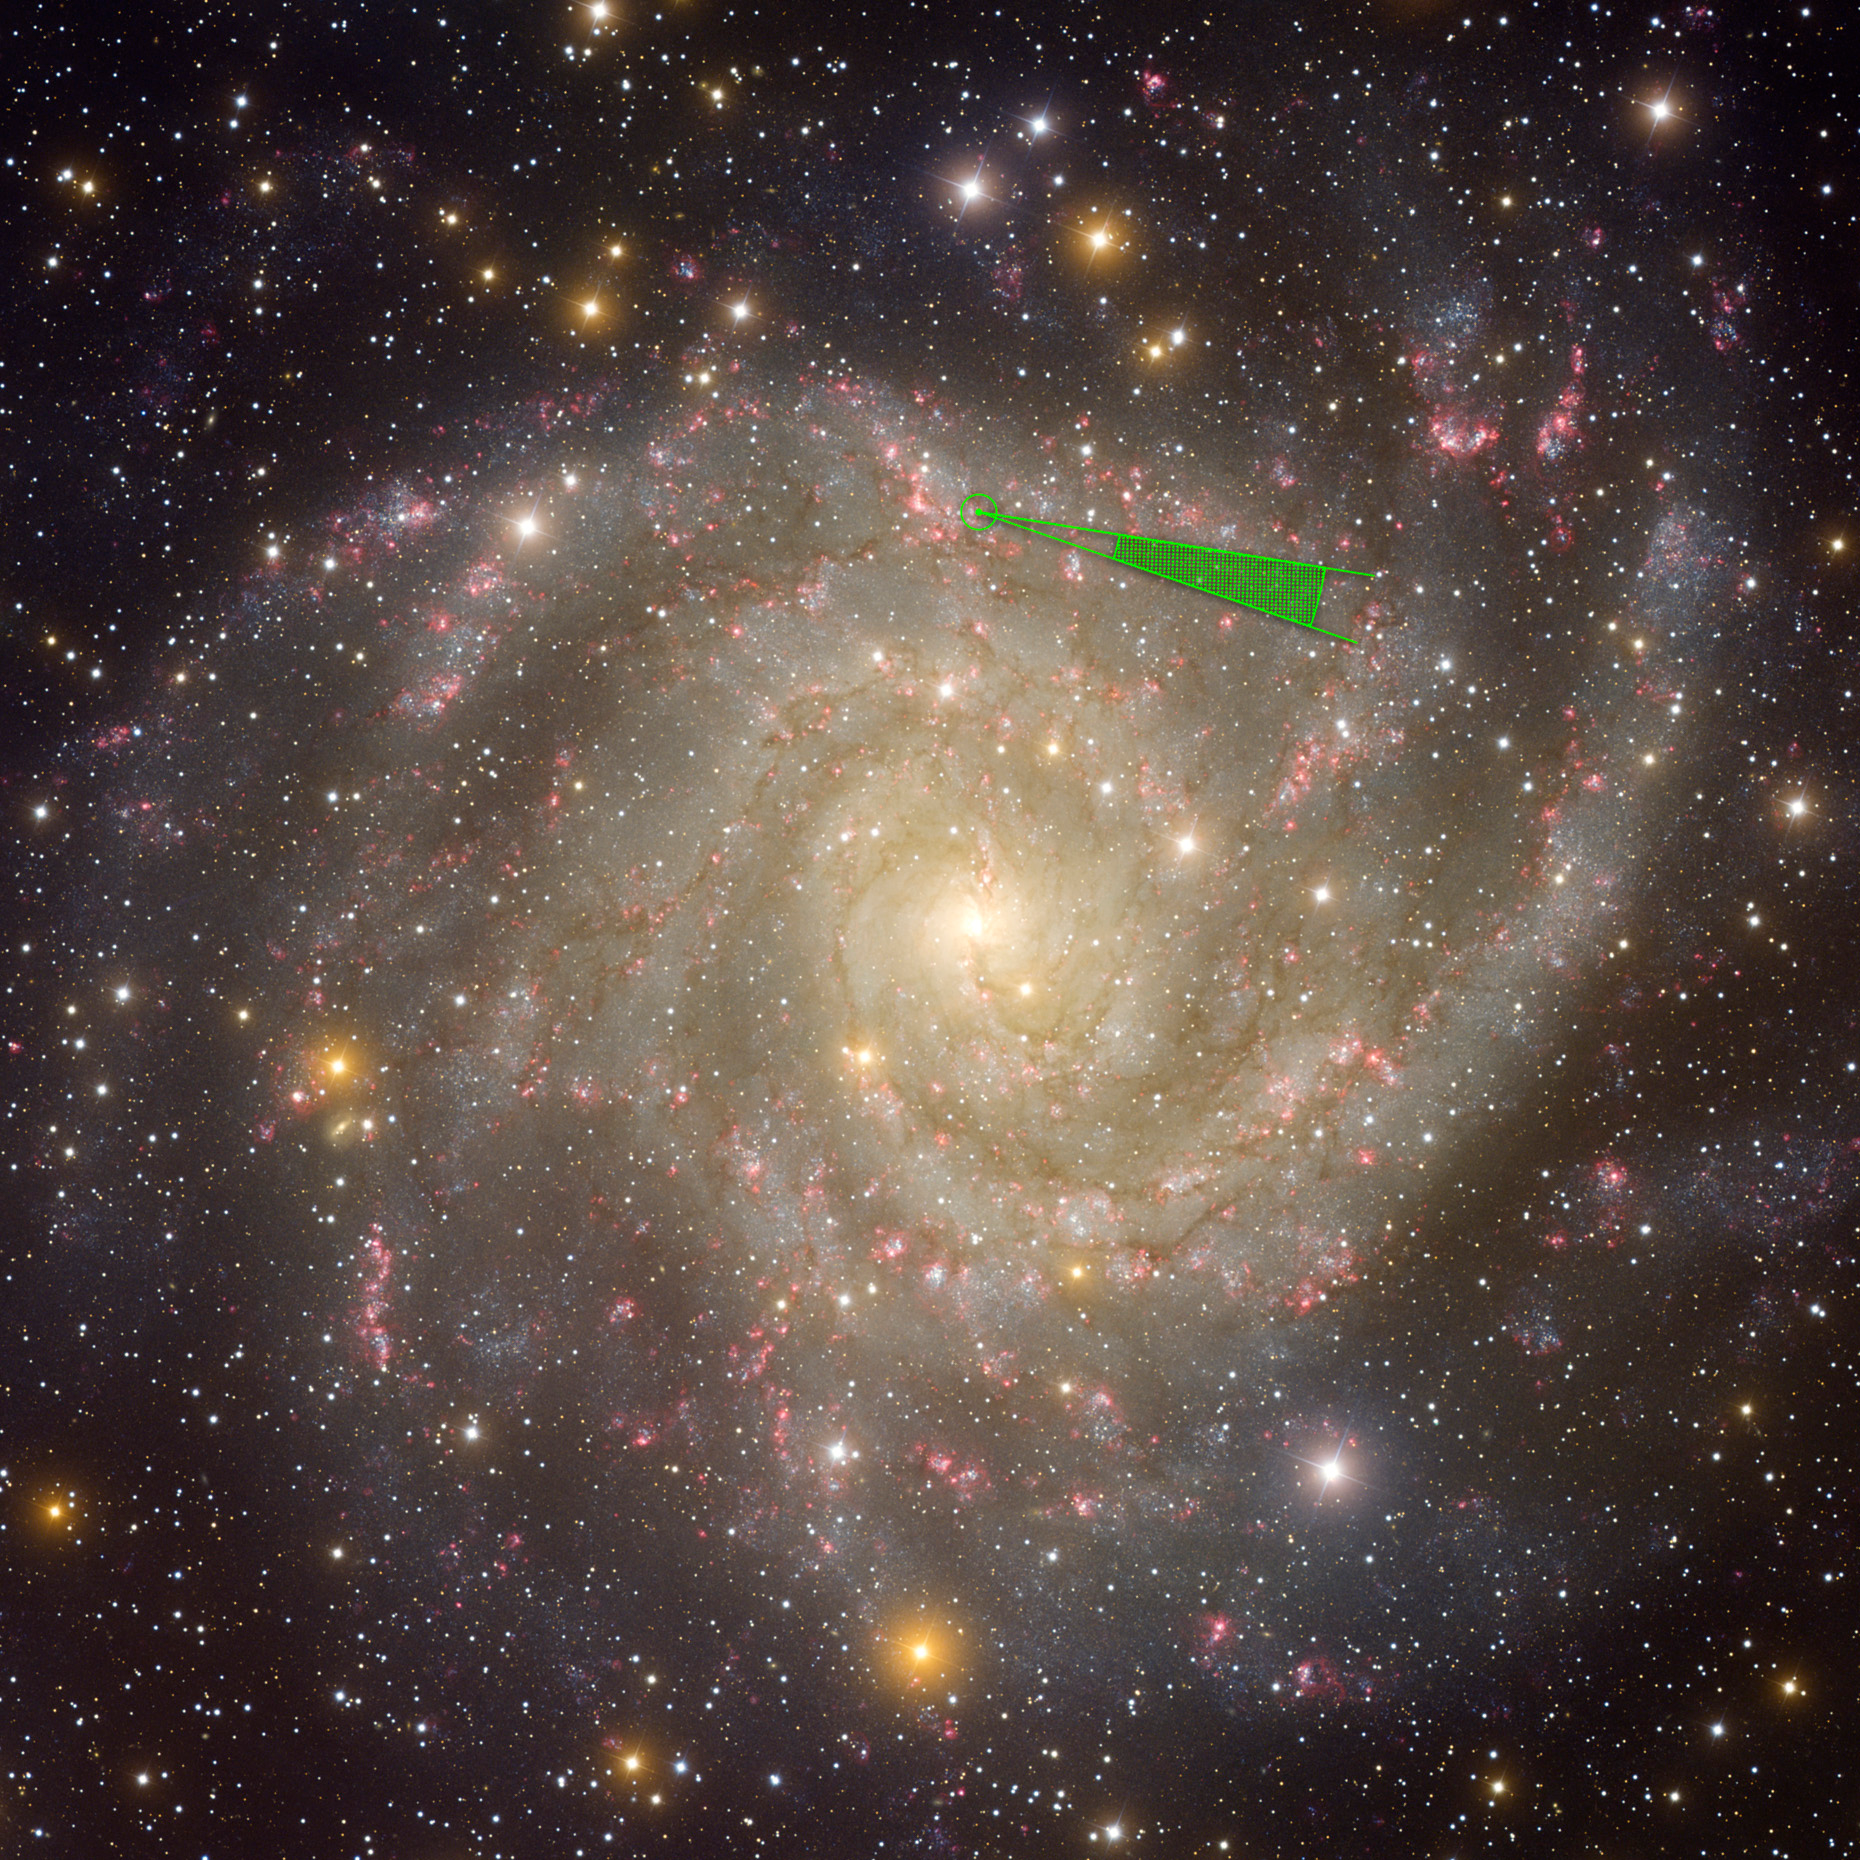

Kepler Stars and Planets are Bigger than Previously Thought

Using a galaxy similar to our own Milky Way, we show the scale of the distances for the sample of stars with planet candidates described in this press release. The circled dot represents the position of the sun in the Milky Way, and the stippled cone shows how far away the new candidate stars are (2800-7000 light years), compared to the size of our galaxy.

Credit: NOAO/AURA/NSF